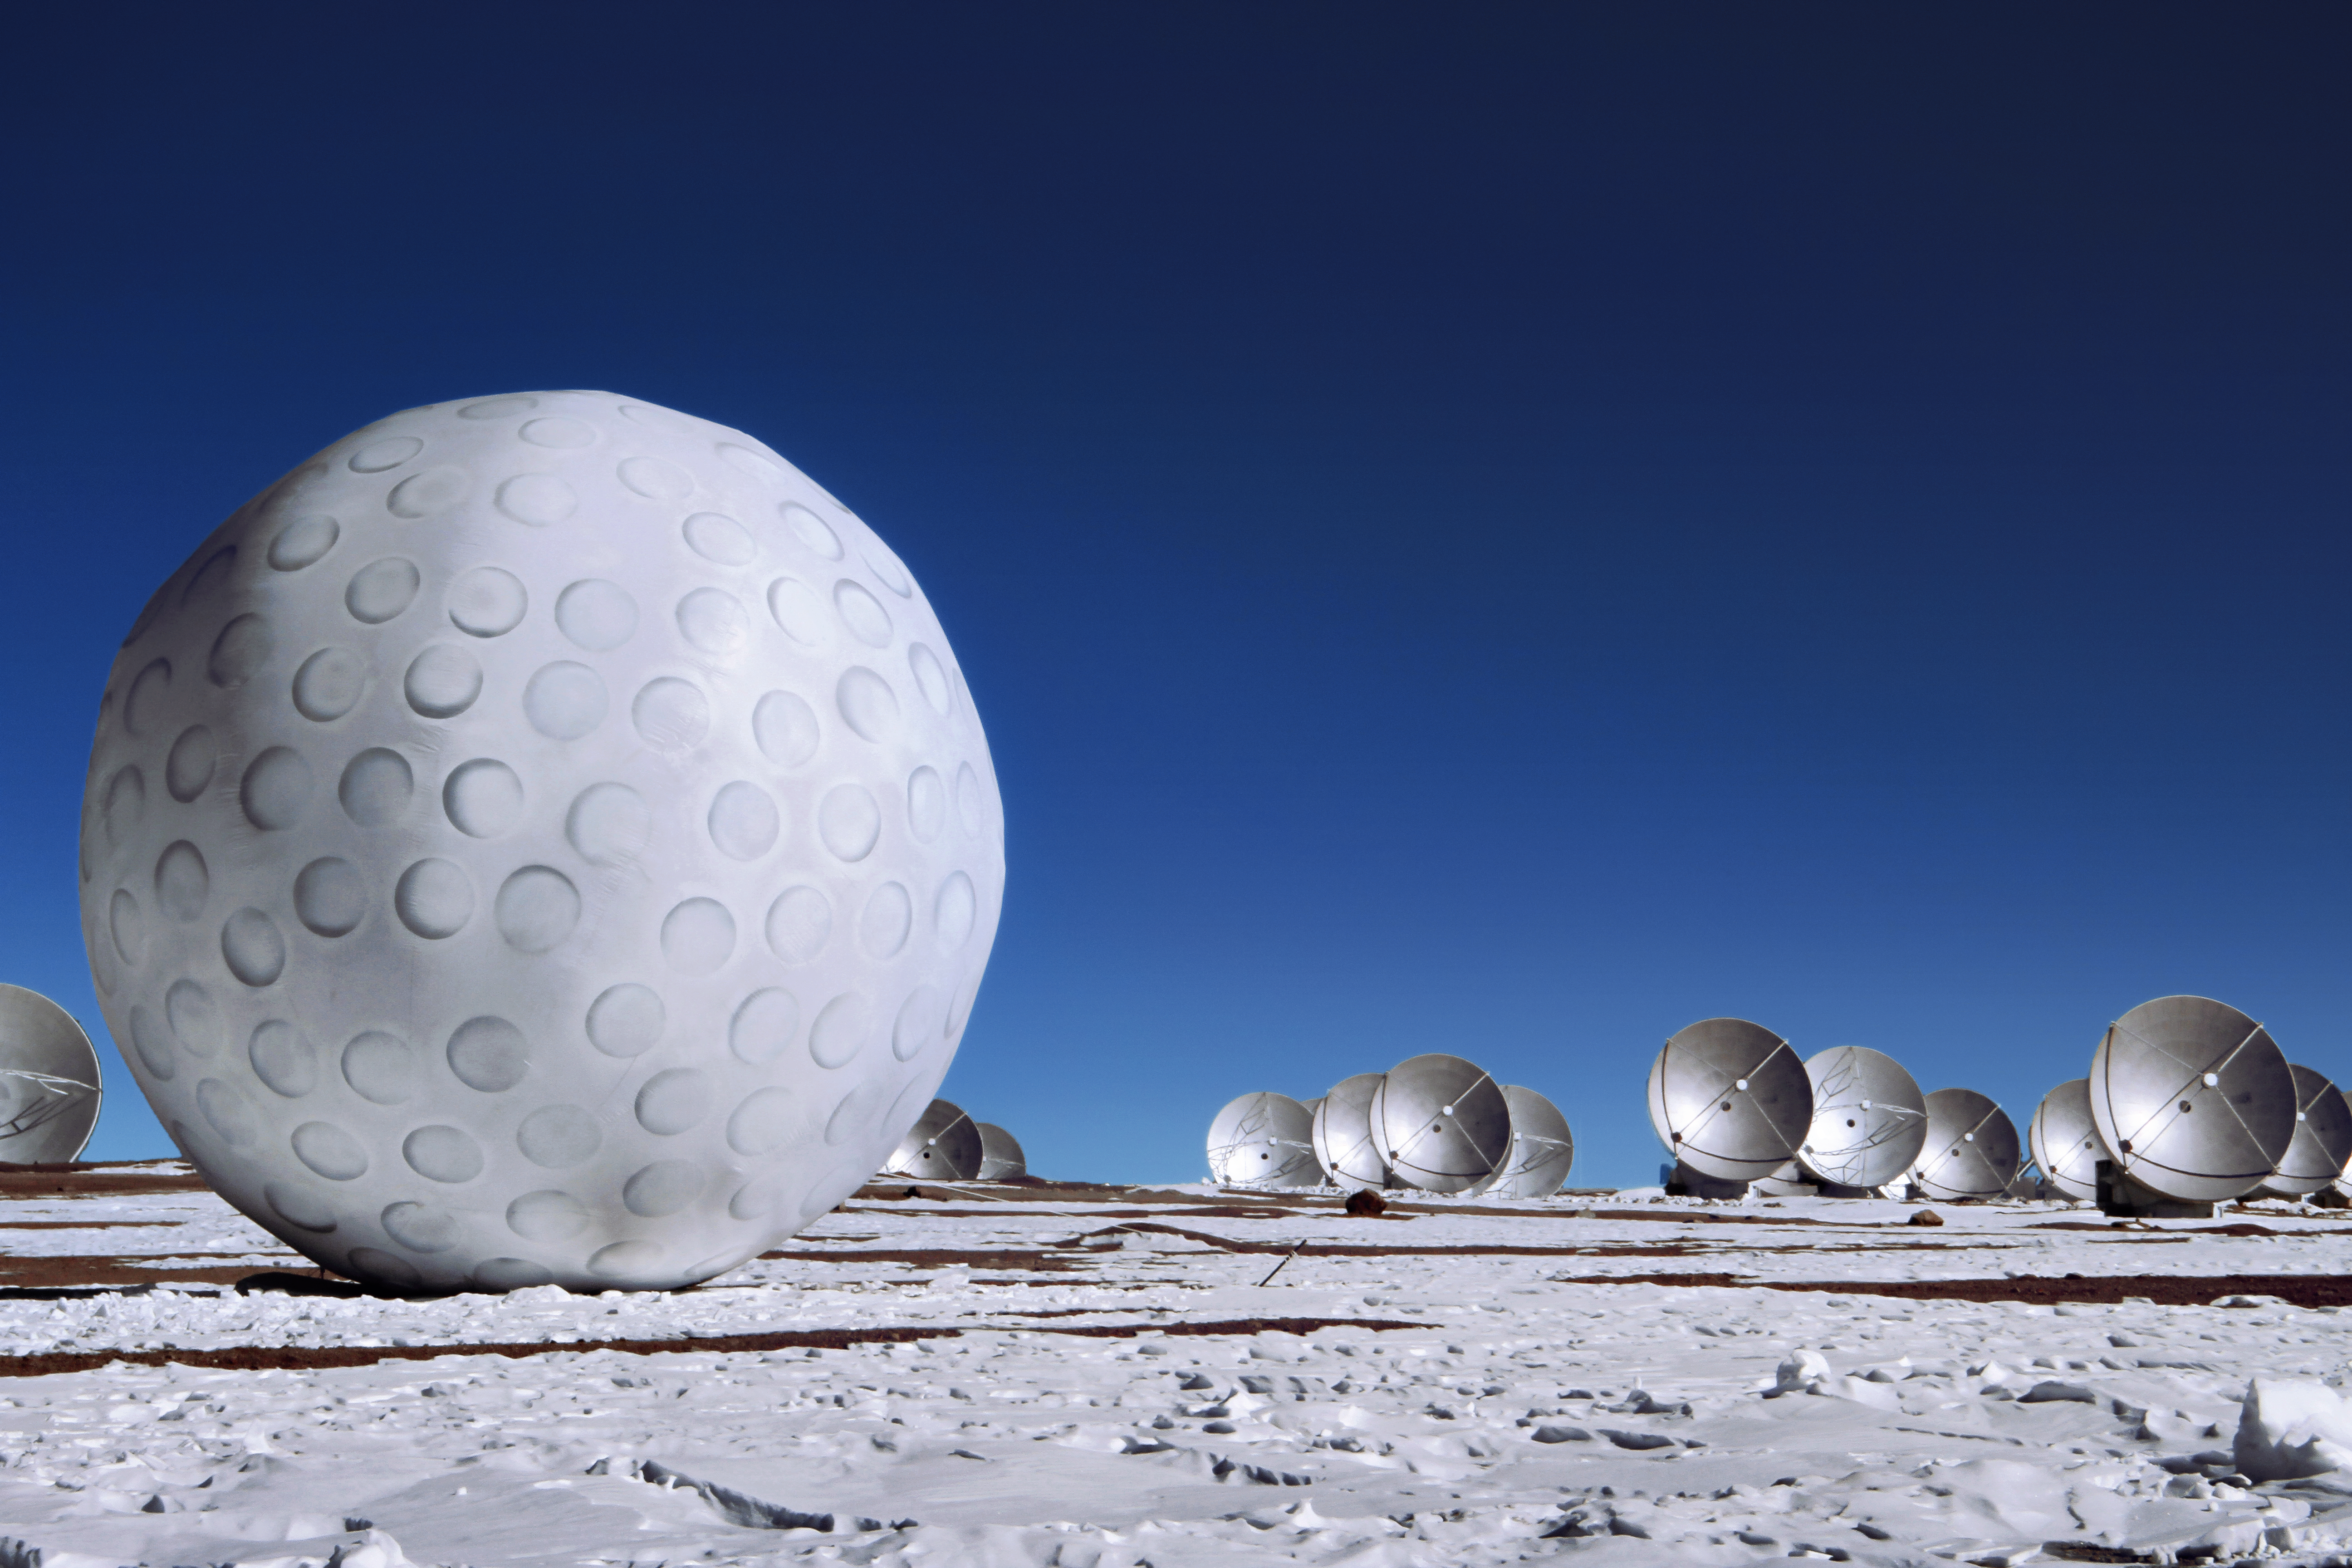

Art exhibit at ALMA

The ALMA Observatory is currently hosting its first art exhibit: a golf ball of enormous proportions that is on display alongside the antennas at an altitude of 5000 metres above sea level on the Chajnantor Plateau. This inflatable work of art is part of a travelling project named Mixed Game (Juego Mixto) by Dagmara Wyskiel, a Polish artist.

Credit: ALMA (ESO/NAOJ/NRAO), Alex Moya